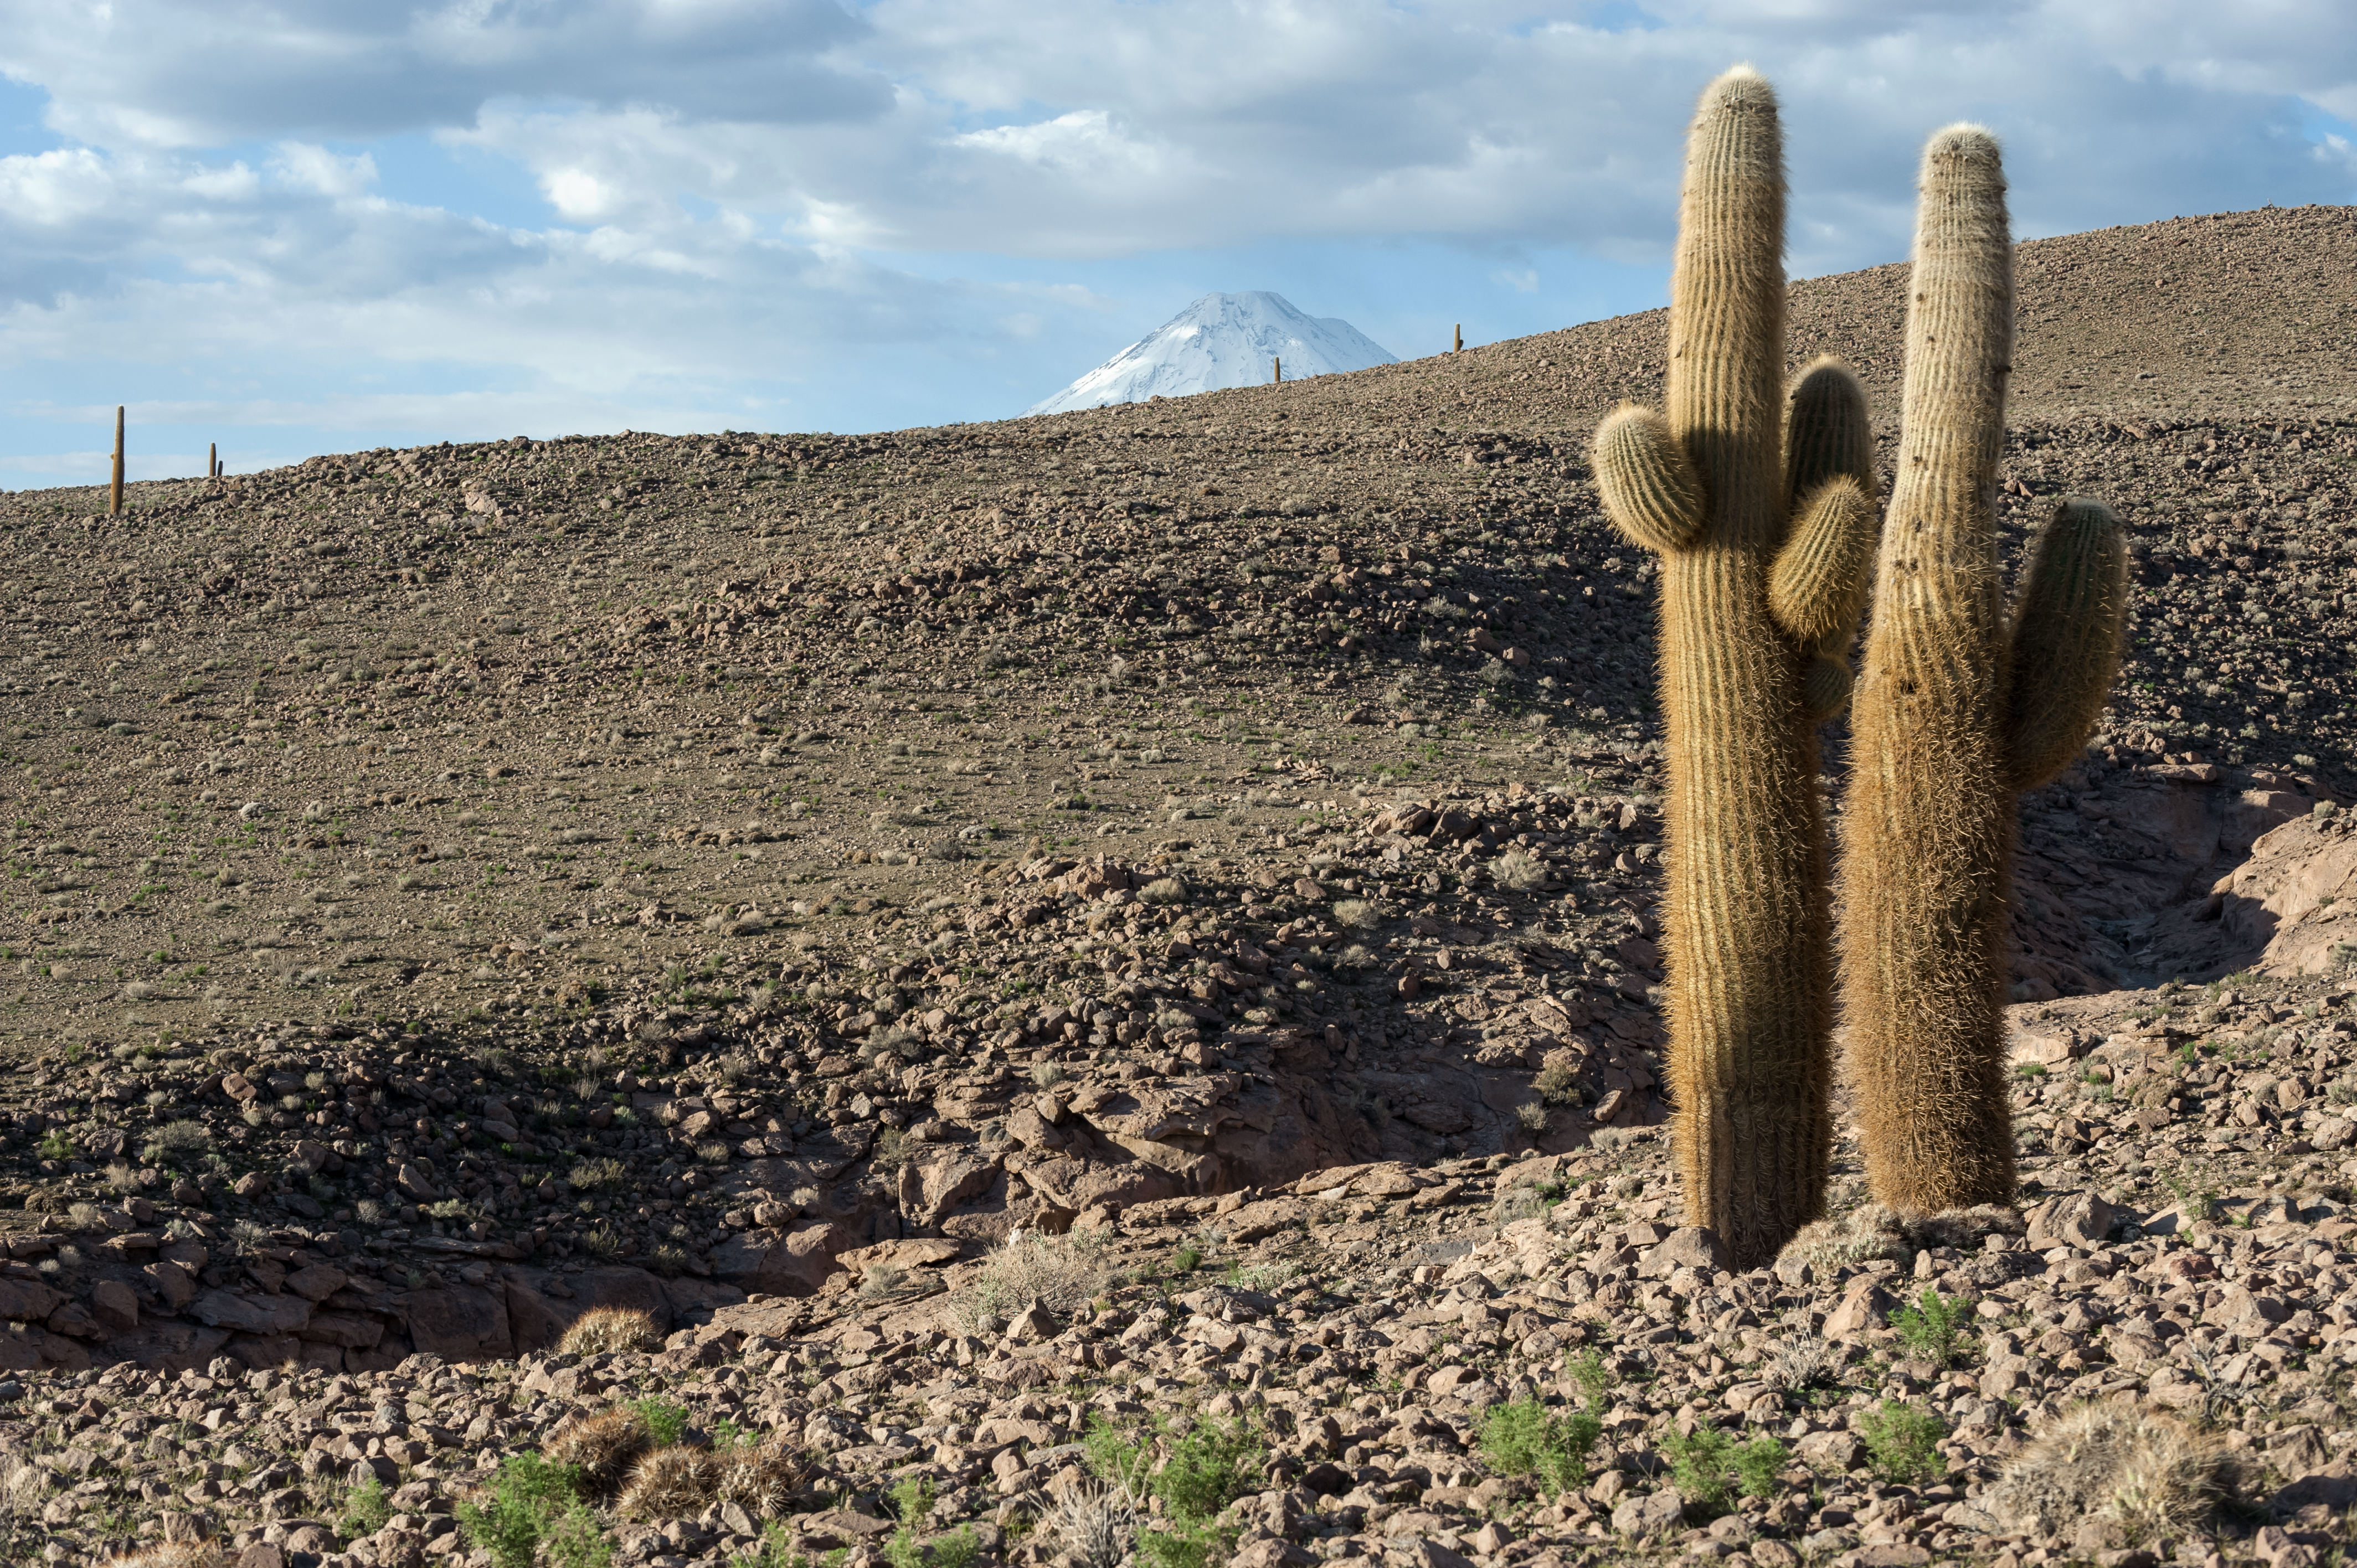

Cacti atop the Chajnantor Plateau

Despite being one of the driest places on Earth, the Atacama Desert is host to many forms of life, such as these cacti photographed dotting the rugged terrain of the Chajnantor Plateau in northern Chile.

This image was captured on the access road between the ALMA Operations Support Facility (OSF) and Array Operations Site (AOS).

The 5920-metre Licancabur volcano can be seen in the distance.

Credit: ESO/M. Alexander